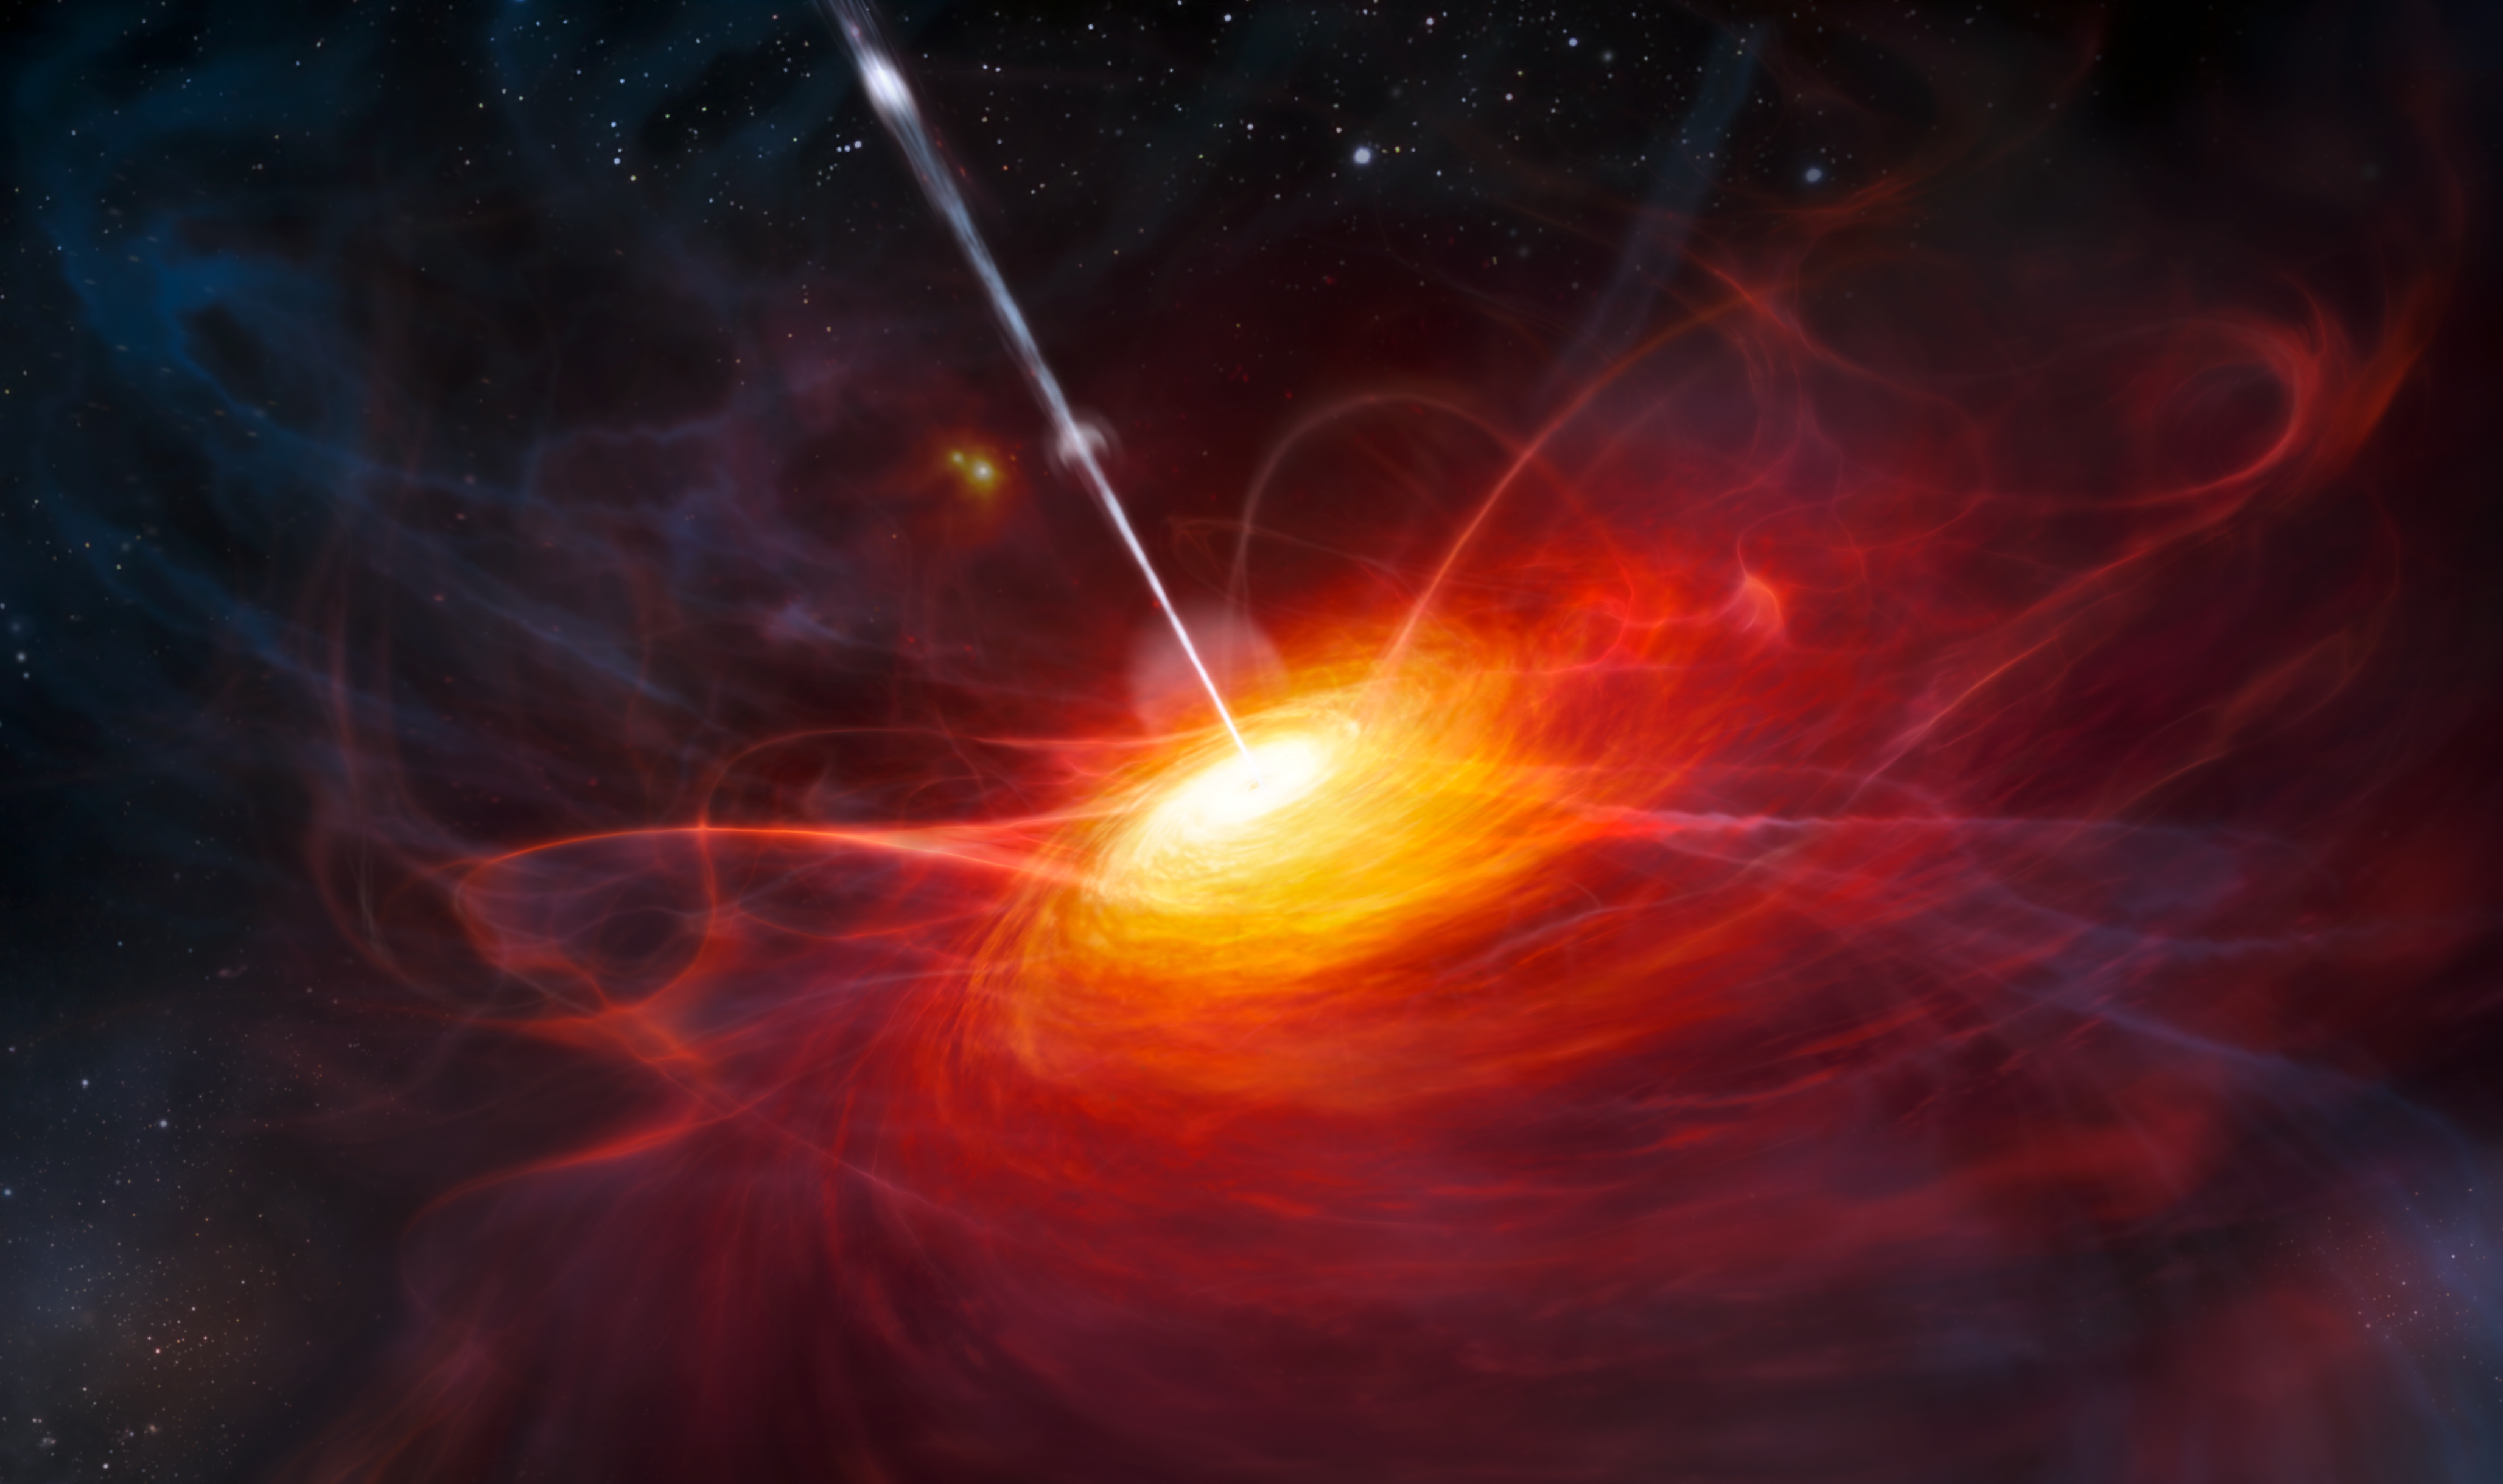

An artist’s rendering of the most distant quasar

This artist’s impression shows how ULAS J1120+0641, a very distant quasar powered by a black hole with a mass two billion times that of the Sun, may have looked. This quasar is the most distant yet found and is seen as it was just 770 million years after the Big Bang. This object is by far the brightest object yet discovered in the early Universe.

Credit: ESO/M. Kornmesser